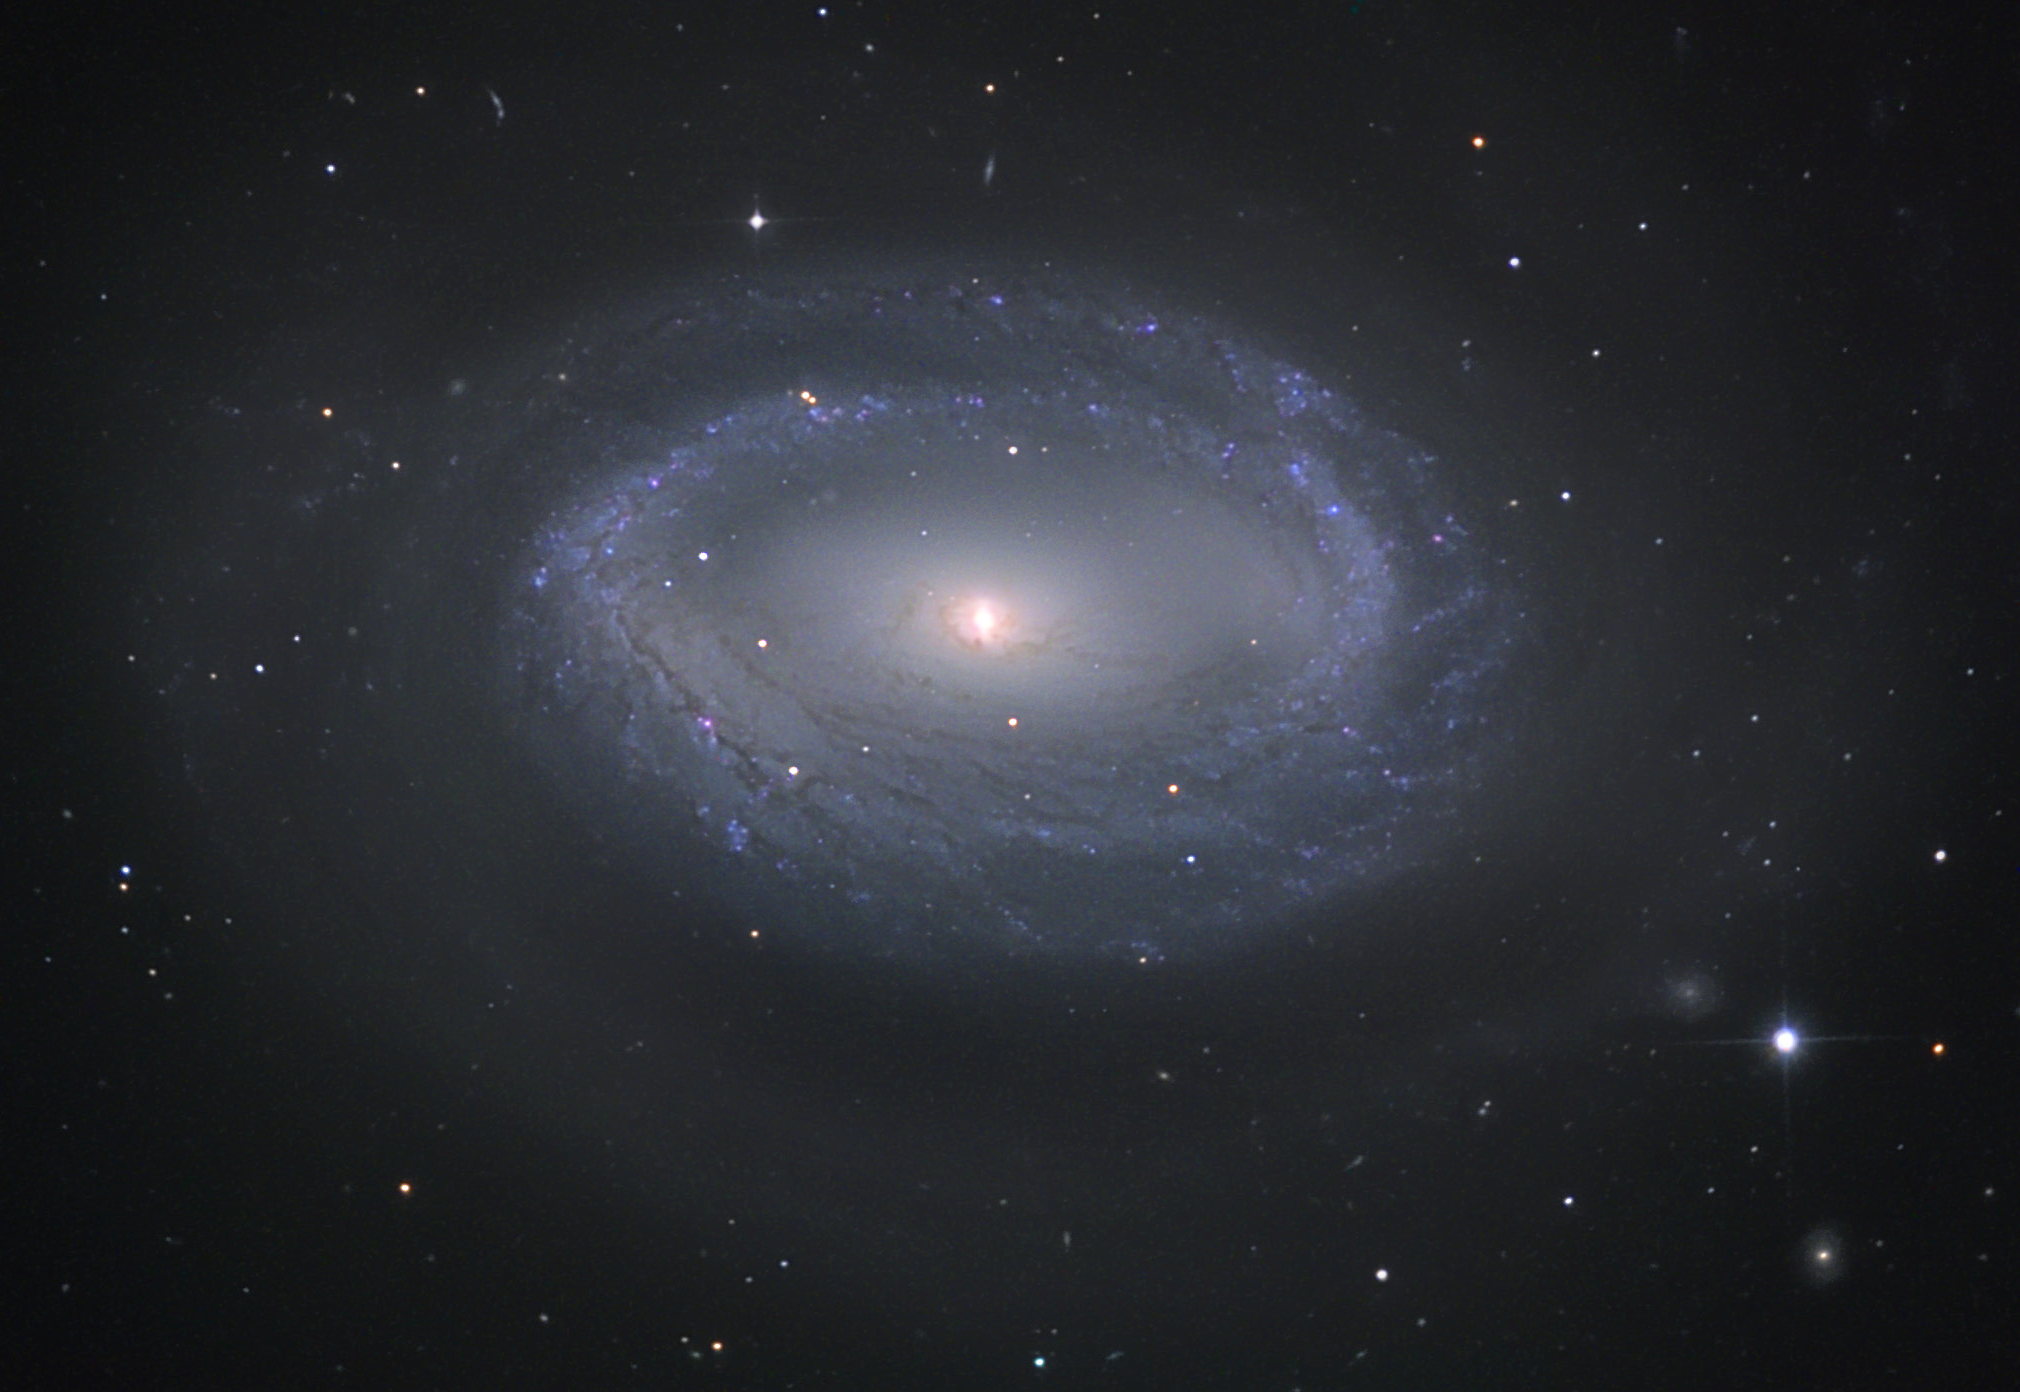

NGC 4725

This barred spiral galaxy is located about 40 million lightyears away in the constellation Coma Berenices. This galaxy most likely contains a supermassive black hole at the center.

This image was taken as part of Advanced Observing Program (AOP) program at Kitt Peak Visitor Center during 2014.

Credit: KPNO/NOIRLab/NSF/AURA/Rick Needham/Flynn Haase